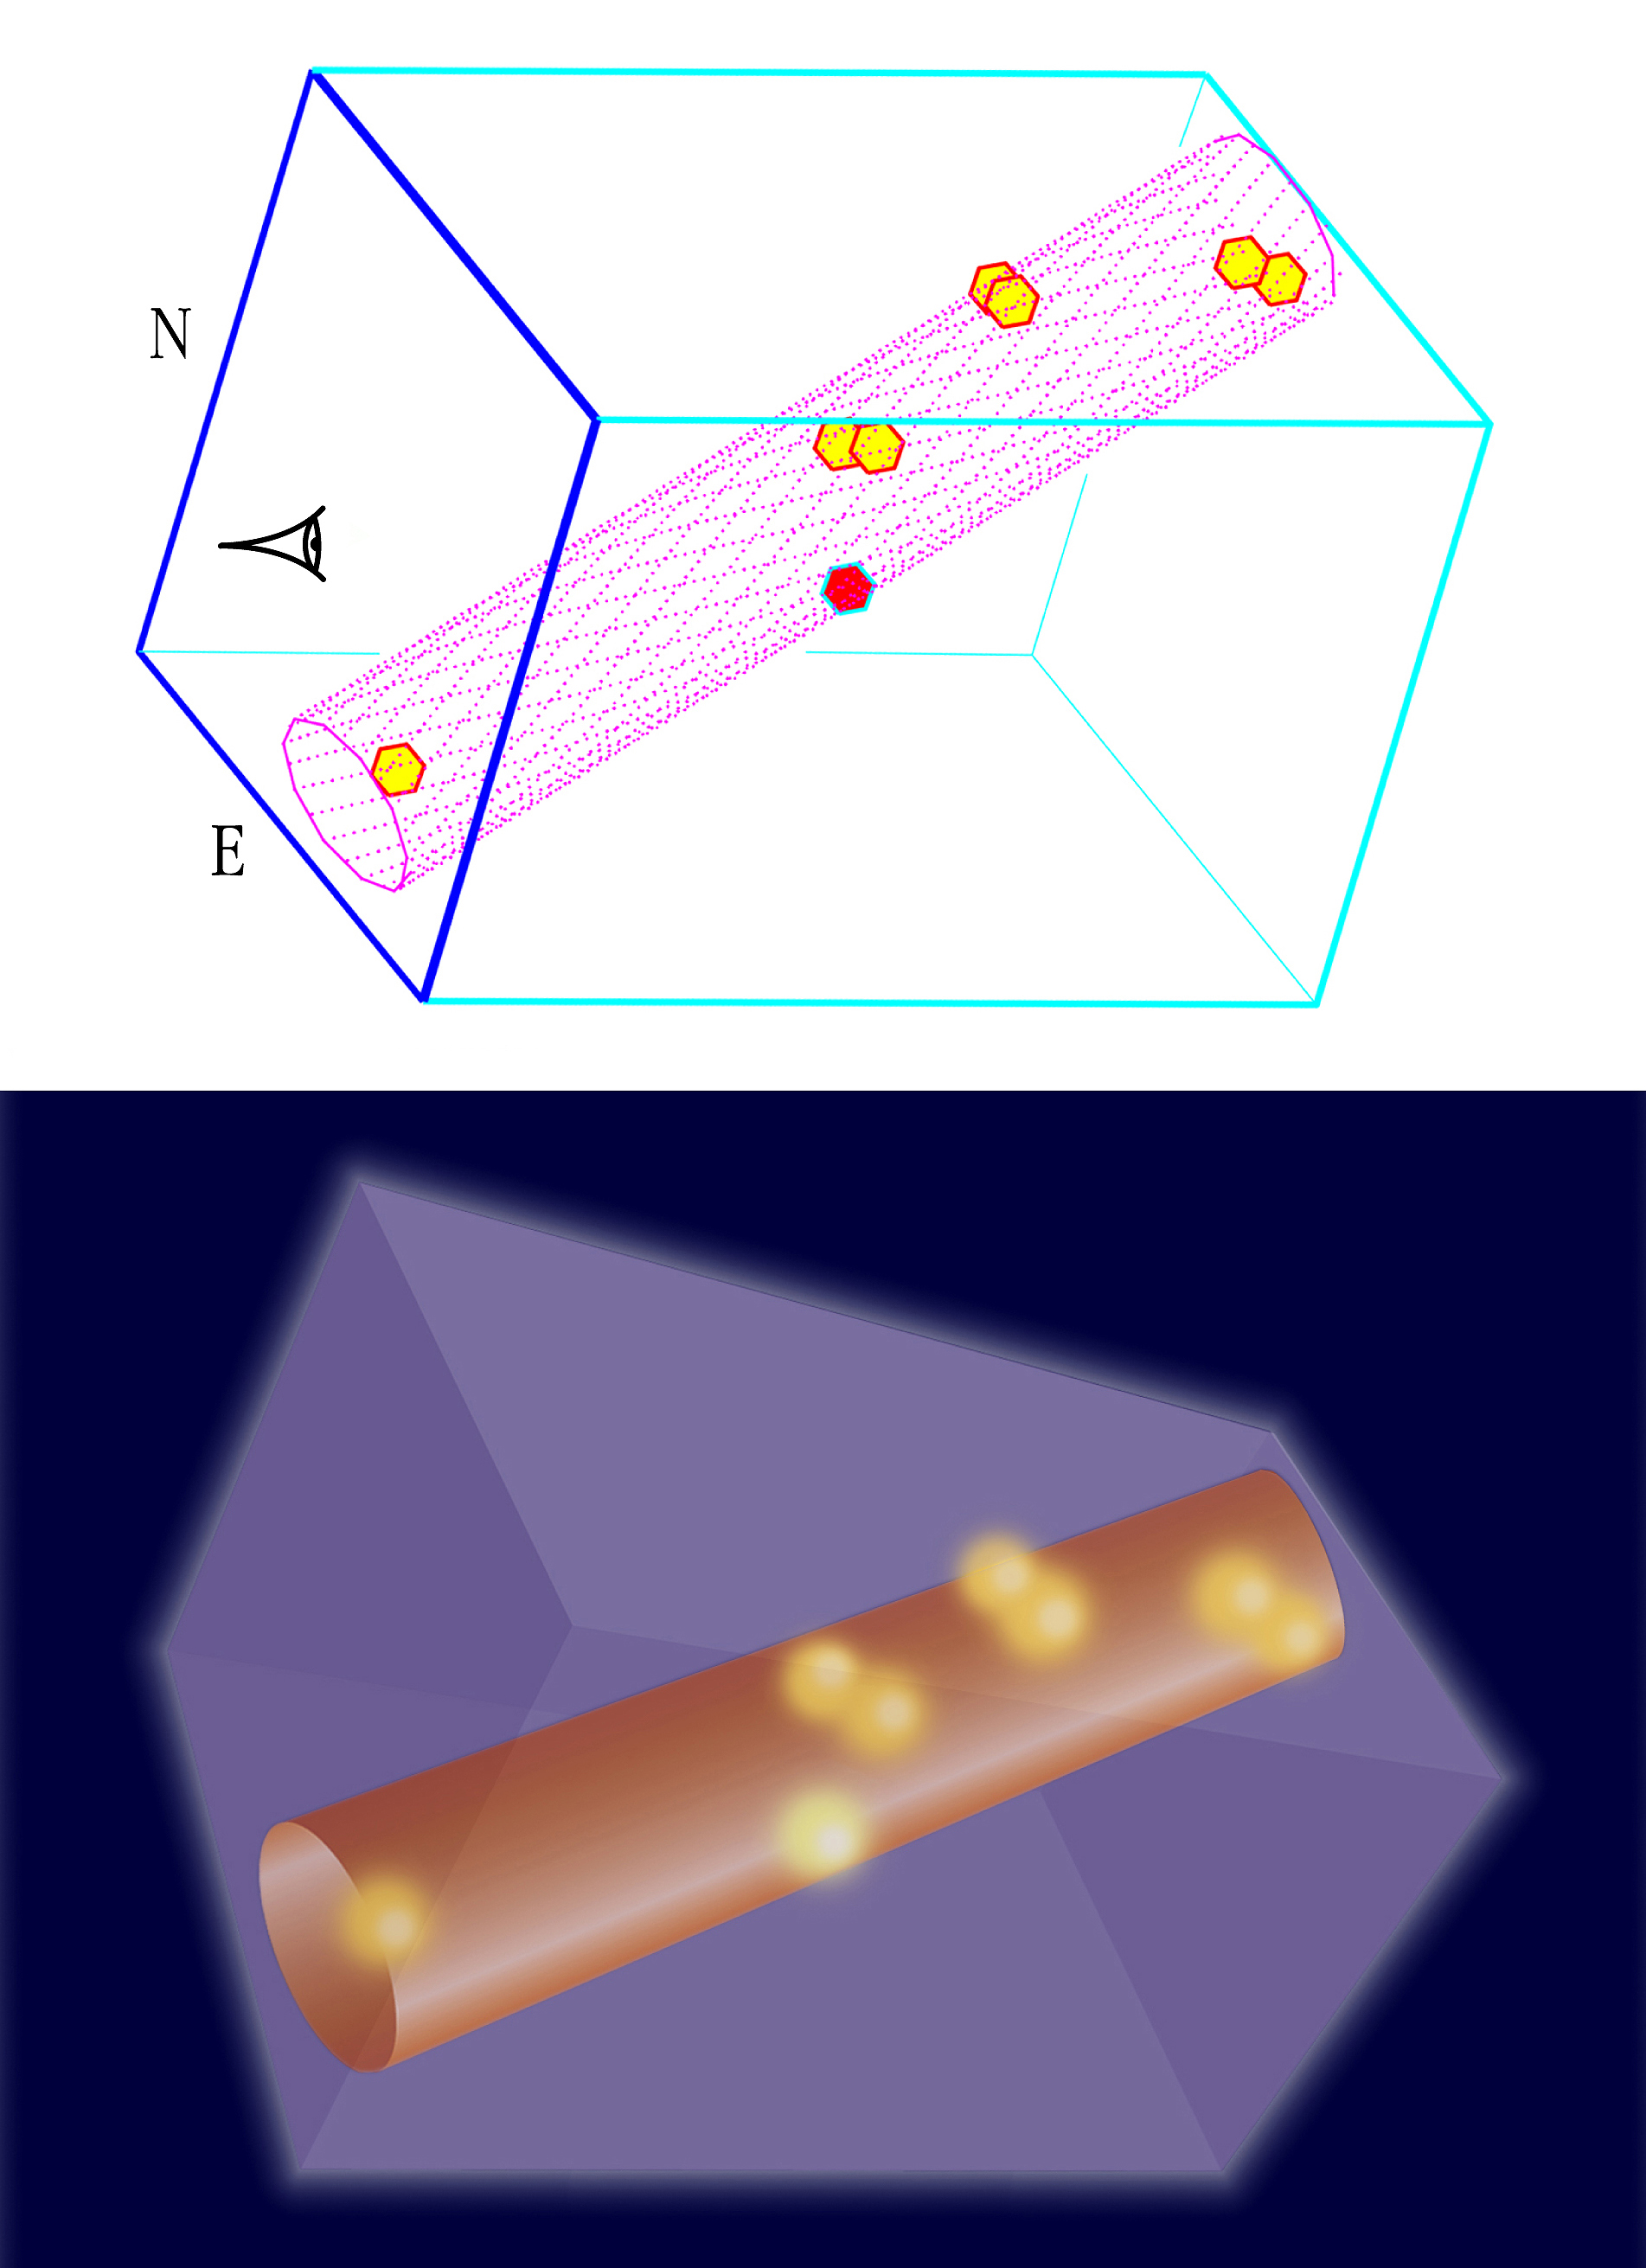

Artist's impression of the very distant filament

This image shows the three-dimensional distribution of the observed LEGOs (the hexagons); the three space co-ordinates being determined by the position in the sky and the distance (from the measured redshift, see the text). They are clearly located along a rather narrow filament, here indicated by a hollow cylinder seen from the front (left) and from the side (right). The surrounding box is drawn to facilitate the 3-D comprehension - it measures approximately 8.8 x 8.8 x 13.3 million light-years. It also includes an artist''''s impression (in colour).

Credit: ESO